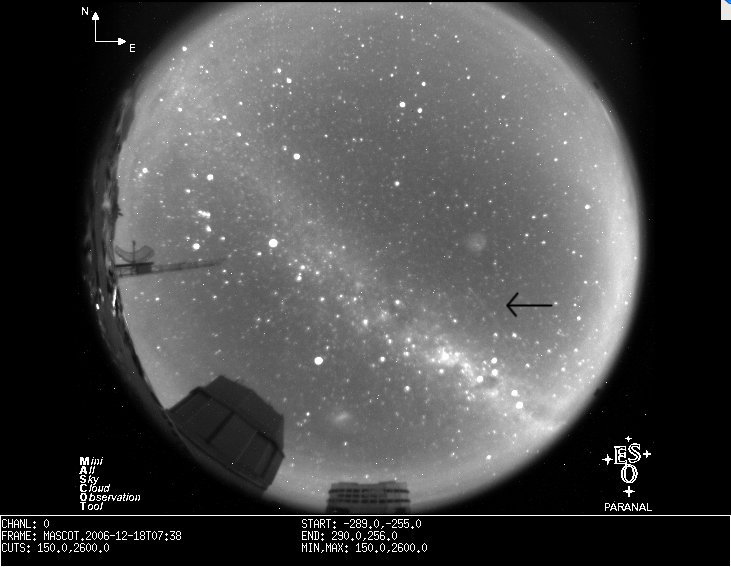

Meteor in a MASCOT image

An image extracted from the MASCOT sequence obtained in the morning of 18 December 2006. A meteor is clearly visible as a faint trace in the middle right. MASCOT is the Mini All-Sky Cloud Observation Tool at the ESO Paranal Observatory, and consists of a small CCD camera behind a fish-eye objective.

An unusual object was found on MASCOT images in the morning of 18 December 2006. The image above shows one of the first images where the object appears as a bright streak. The images clearly show the Milky Way spreading out above Paranal and the Large Magellanic Cloud, one of the Milky Way's satellite, in the lower middle part. A few prominent constellations, among which Orion, are also recognisable.

Here is a list of some other interesting features seen in these images:

In one frame close to the end of the sequence, a meteor shoots parallel to the Milky Way in the south-east quadrant
The sky is getting bright towards the eastern horizon due to the moon about to rise.
Harder to see, but also in that region is the zodiacal light coming up. The sequence was taken 07:00 to 08:00 GMT, and the astronomical night ended at 08:19
The constant "flickering" of the sky is the varying near-infrared OH sky emission. The camera sensitivity goes farther into the red than the human eye.
A few lonely clouds are seen passing as dark spots, e.g. in the north-western horizon, or towards the bright eastern horizon.
The Yepun (UT4) dome is seen turning and opening and closing its ventilation louvers to control the microclimate in the dome and keep turbulence low, thereby increasing image quality.
The closed dome, still empty, is to host soon the VLT Survey Telescope.
The steel tower is part of the meteorological site monitor equipment.

Credit: ESO